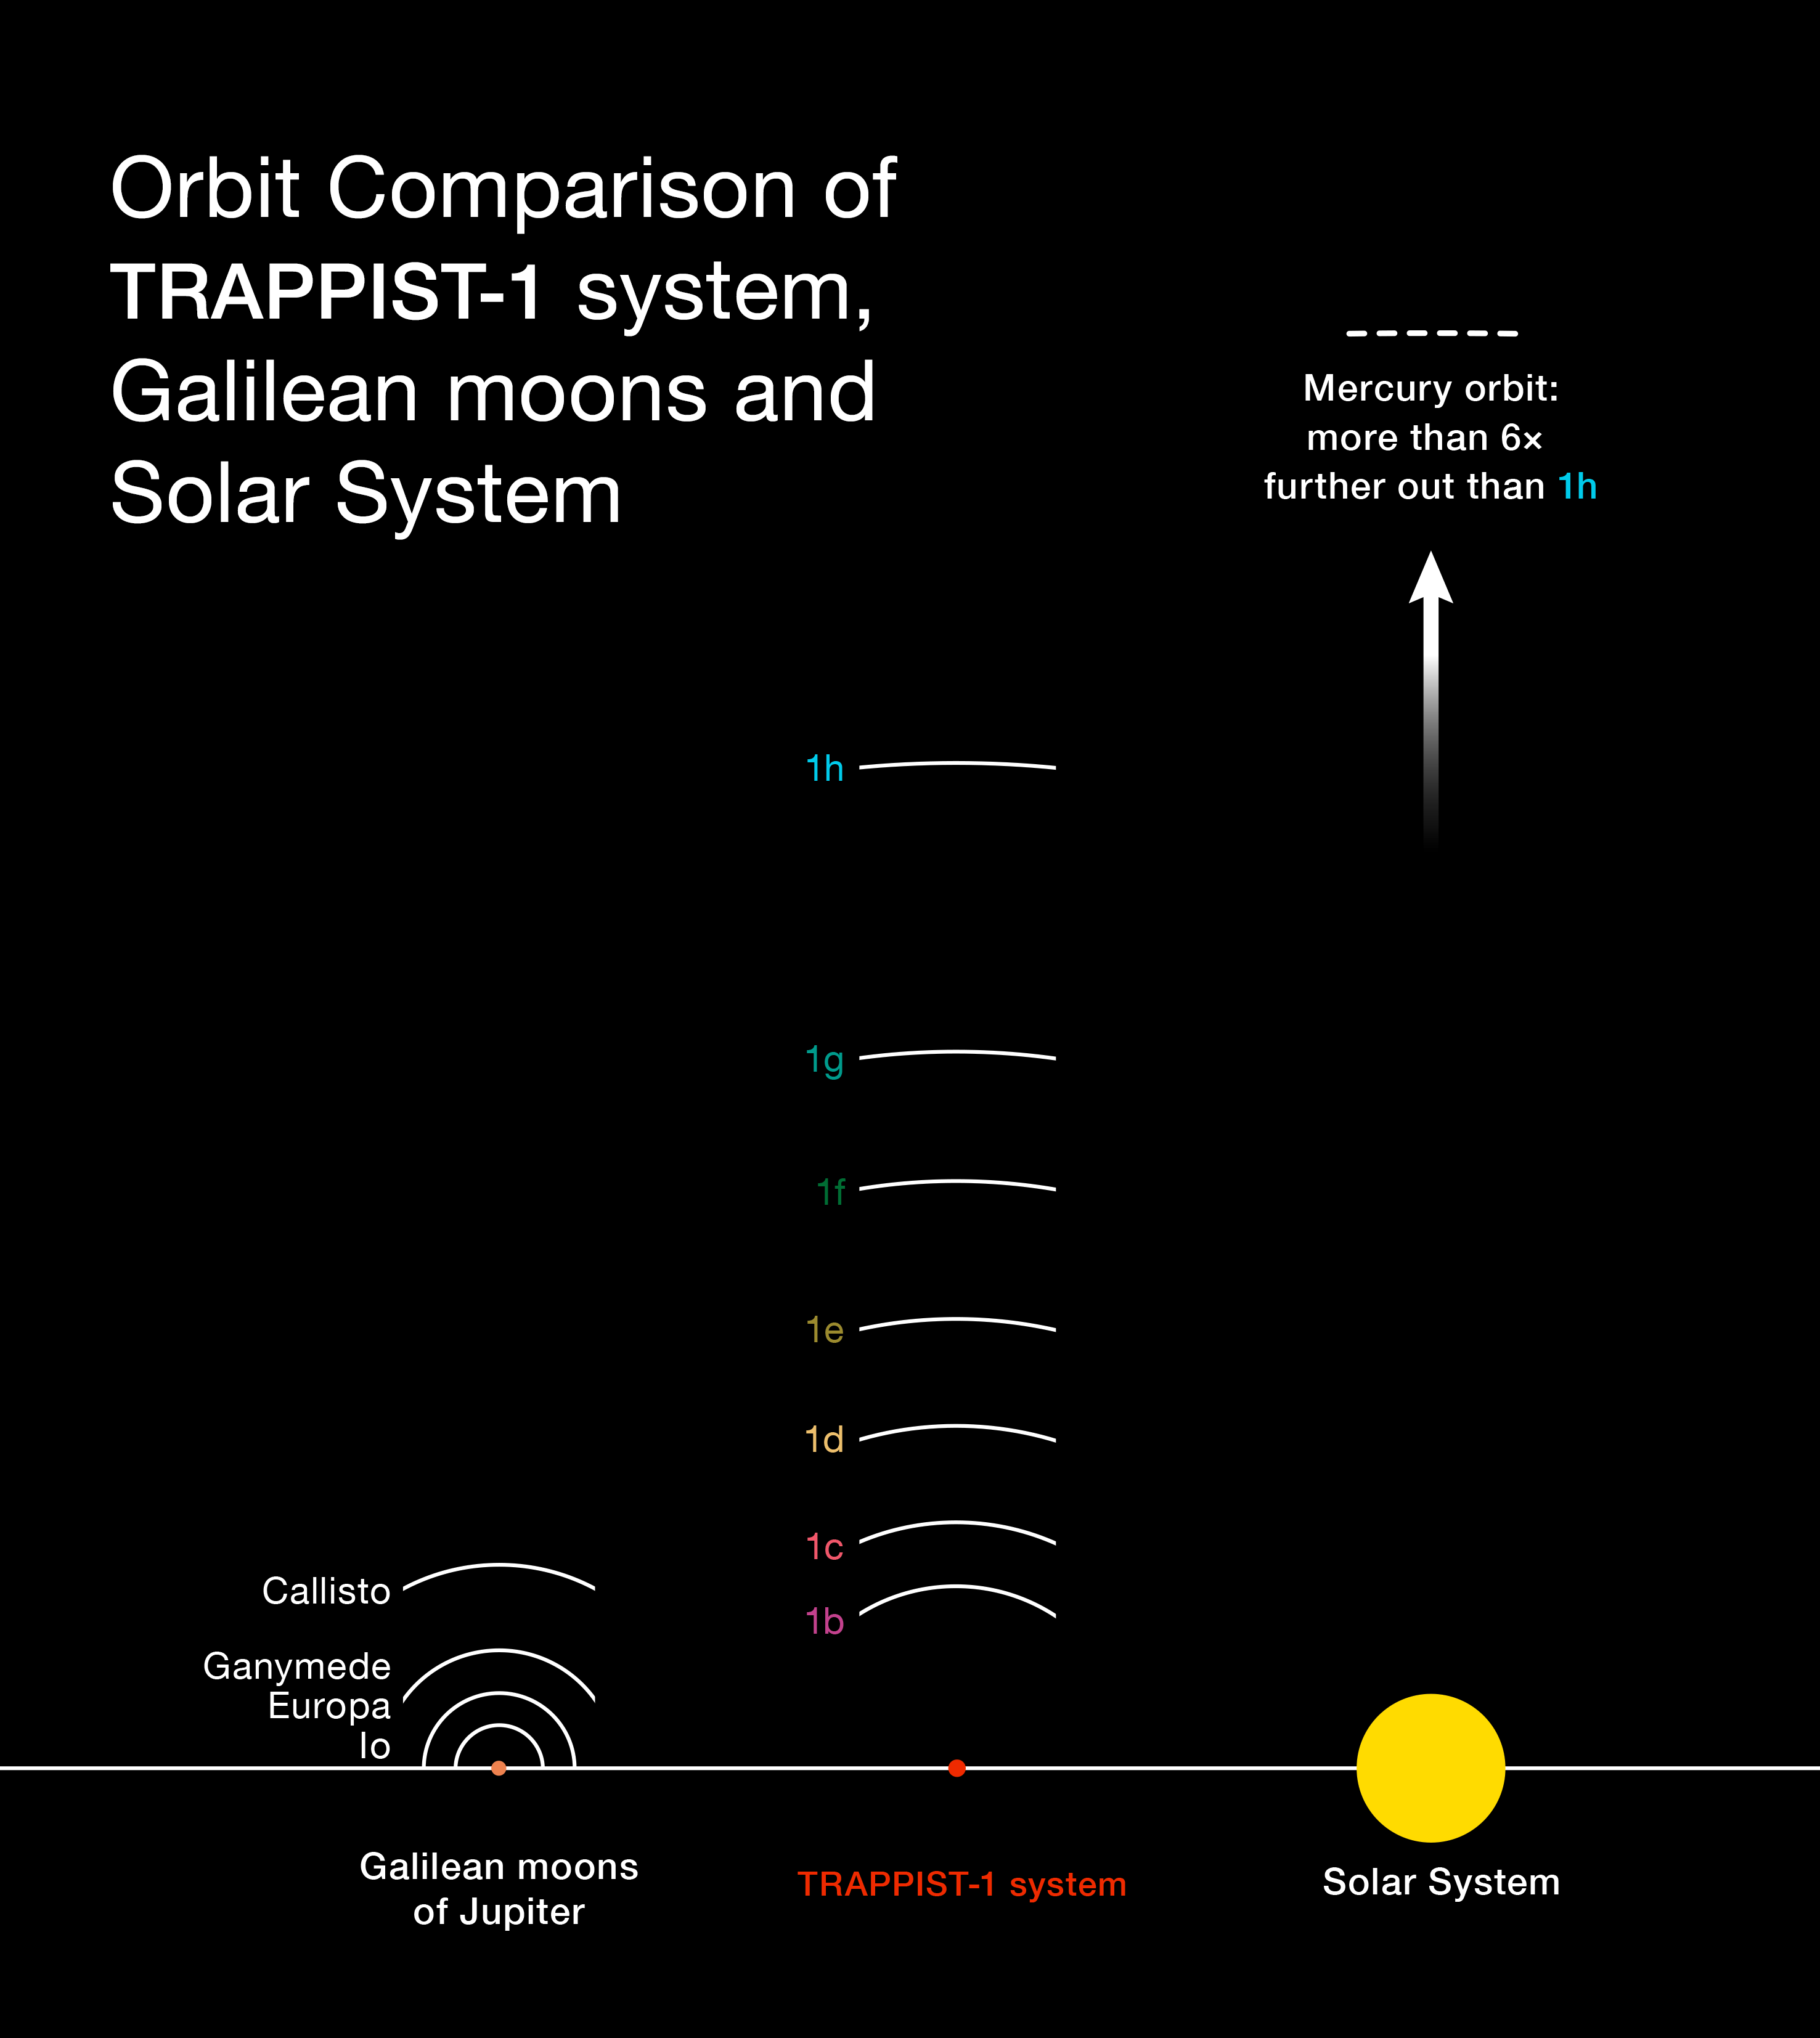

Comparison of the TRAPPIST-1 system with the inner Solar System and the Galilean Moons of Jupiter

This diagram compares the orbits of the newly-discovered planets around the faint red star TRAPPIST-1 with the Galilean moons of Jupiter and the inner Solar System. All the planets found around TRAPPIST-1 orbit much closer to their star than Mercury is to the Sun, but as their star is far fainter, they are exposed to similar levels of irradiation as Venus, Earth and Mars in the Solar System.

Credit: ESO/O. Furtak